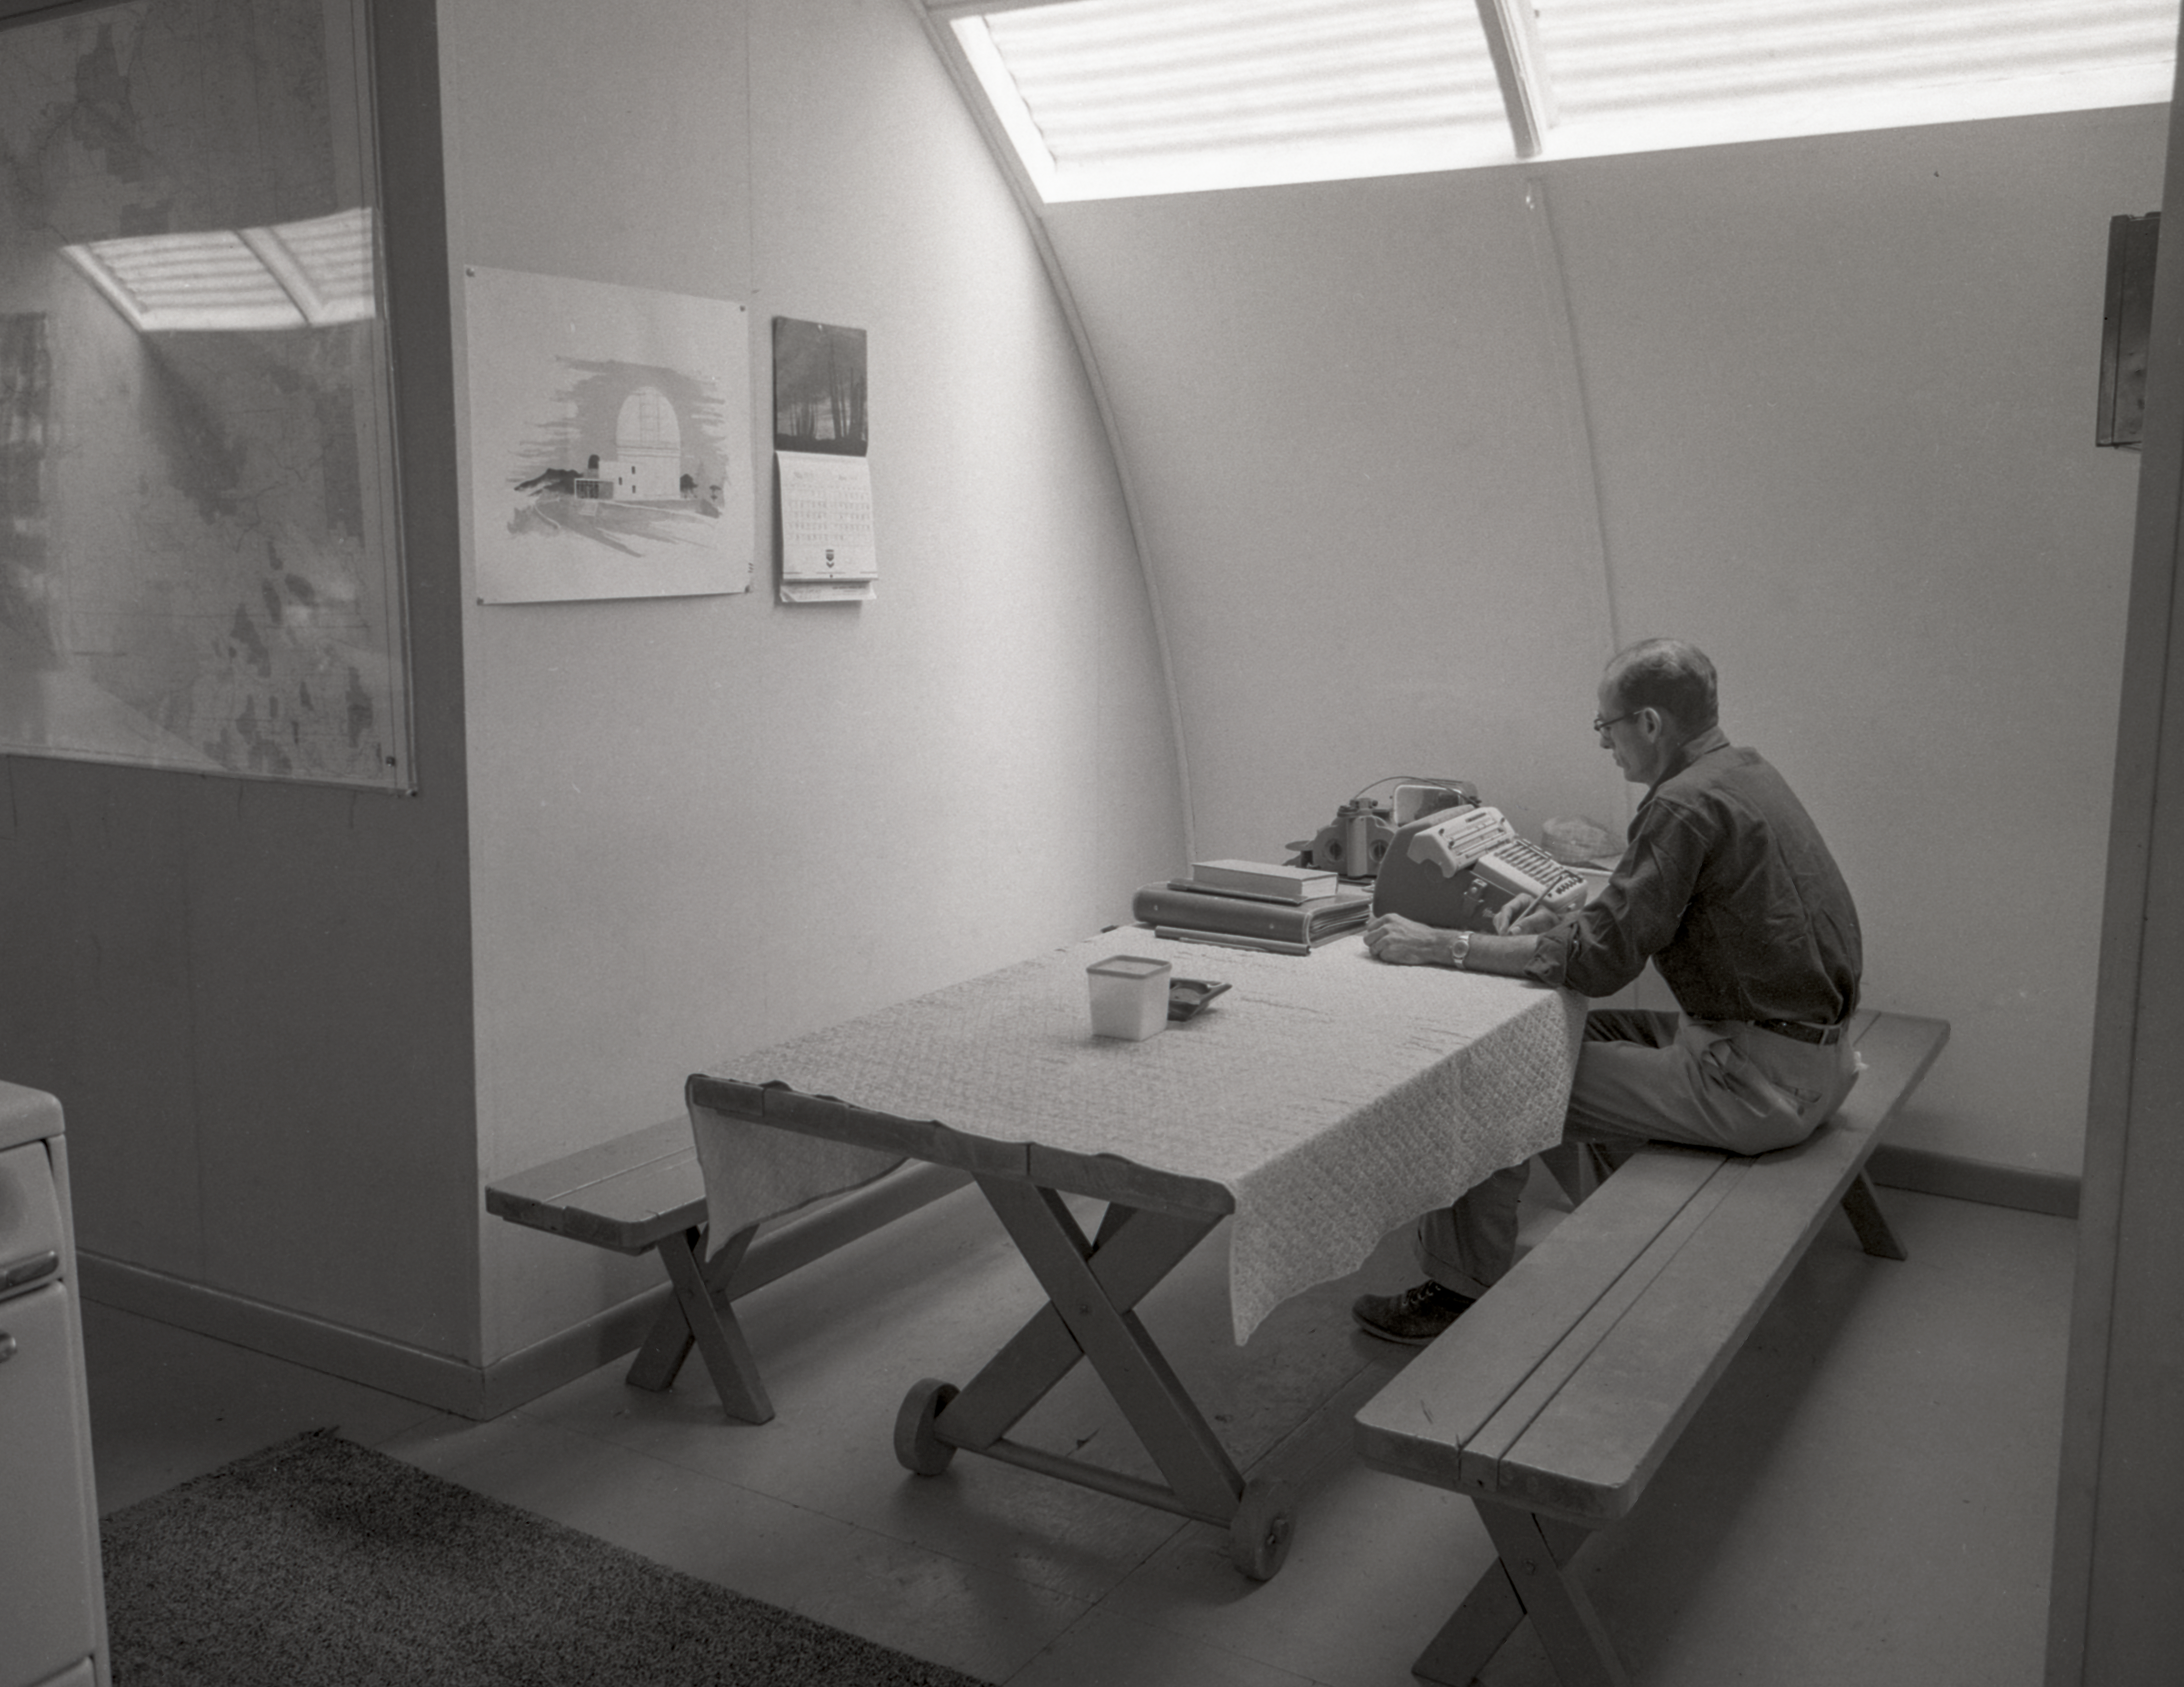

Quonset Hut interior, Kitt Peak, 1958

This image is stored at NOIRLab Headquarters in Tucson, Arizona. For the original negative of this image, see KPNO Negatives envelope 377-379, 378. It was captured in 1958.

This image shows the interior of a quonset hut on Kitt Peak.

This image is part of NSF NOIRLab’s historical archives.

Credit: KPNO/NOIRLab/NSF/AURA